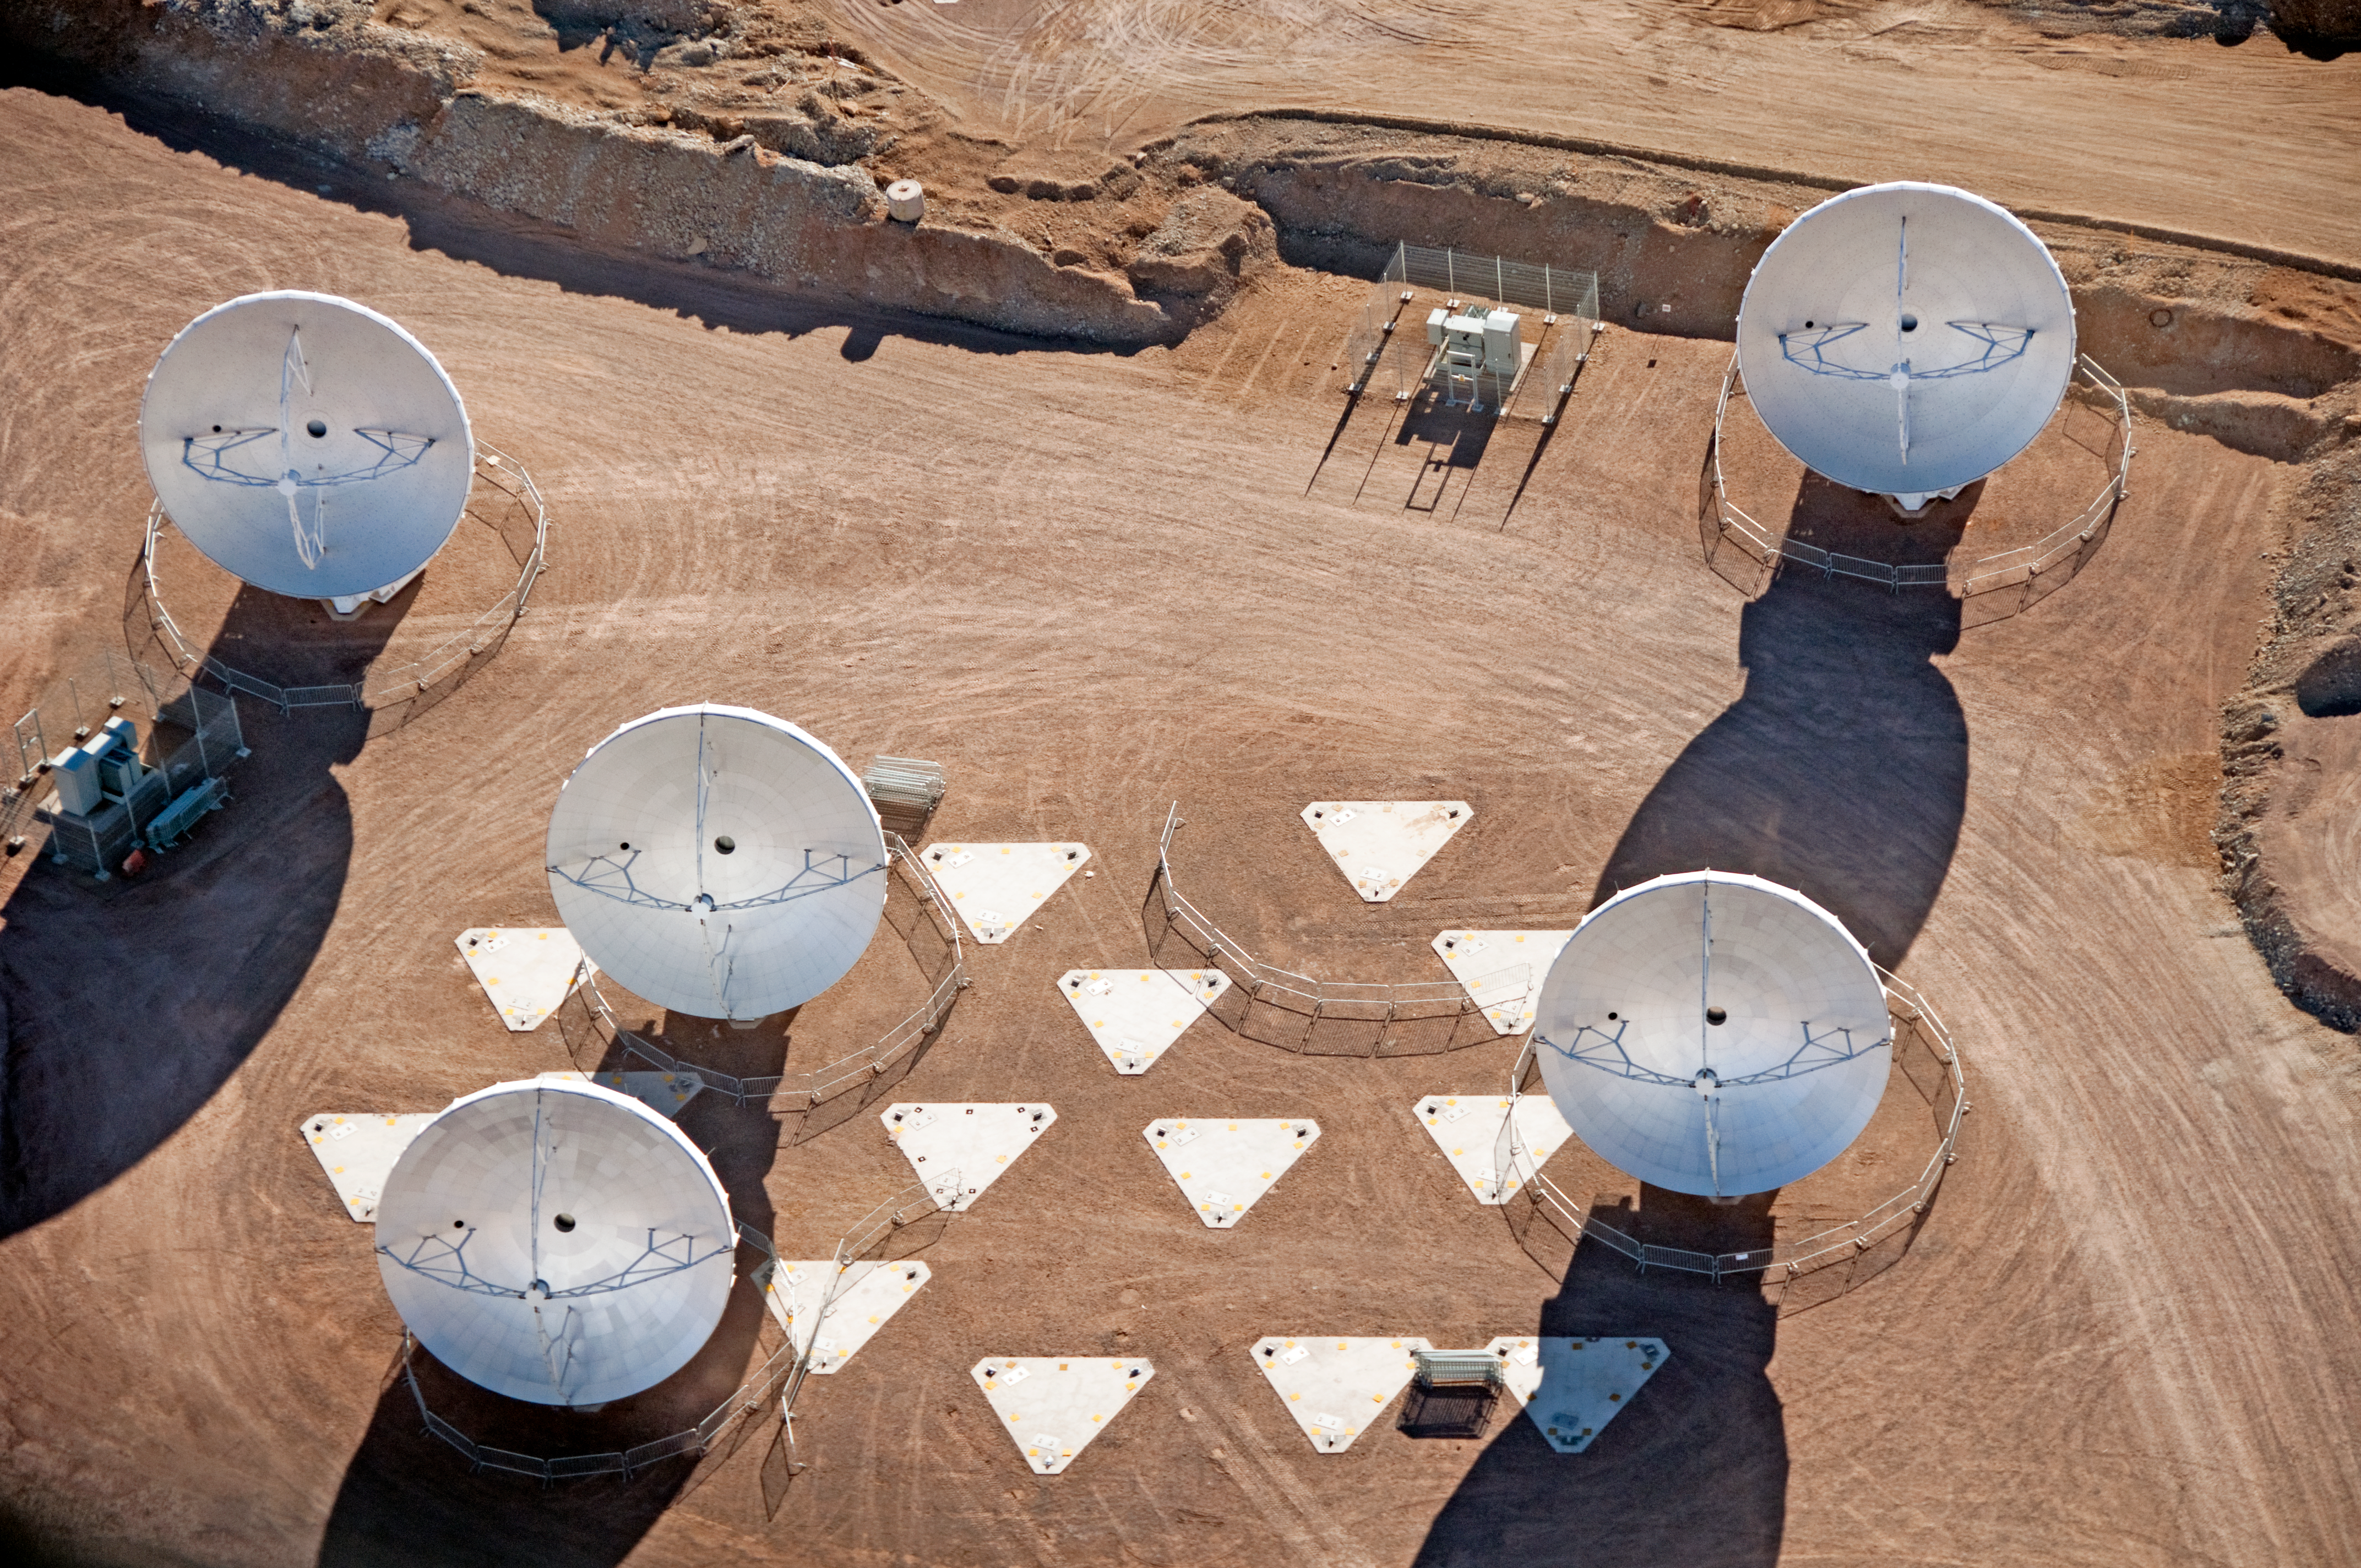

ALMA antennas at the AOS

Five 12-metre antennas at the ALMA Array Operations Site (AOS), located at 5000 metres altitude on the Chajnantor plateau. In this aerial picture, taken on 24 March 2011, the antennas are positioned on the pads of the Atacama Compact Array (ACA). When ALMA is complete, the ACA will be made up of four 12-metre antennas plus twelve 7-metre antennas, positioned near the centre of the main array. The main array will be composed of fifty 12-metre antennas.

Credit: ALMA (ESO/NAOJ/NRAO), W. Garnier (ALMA). Acknowledgment: General Dynamics C4 Systems